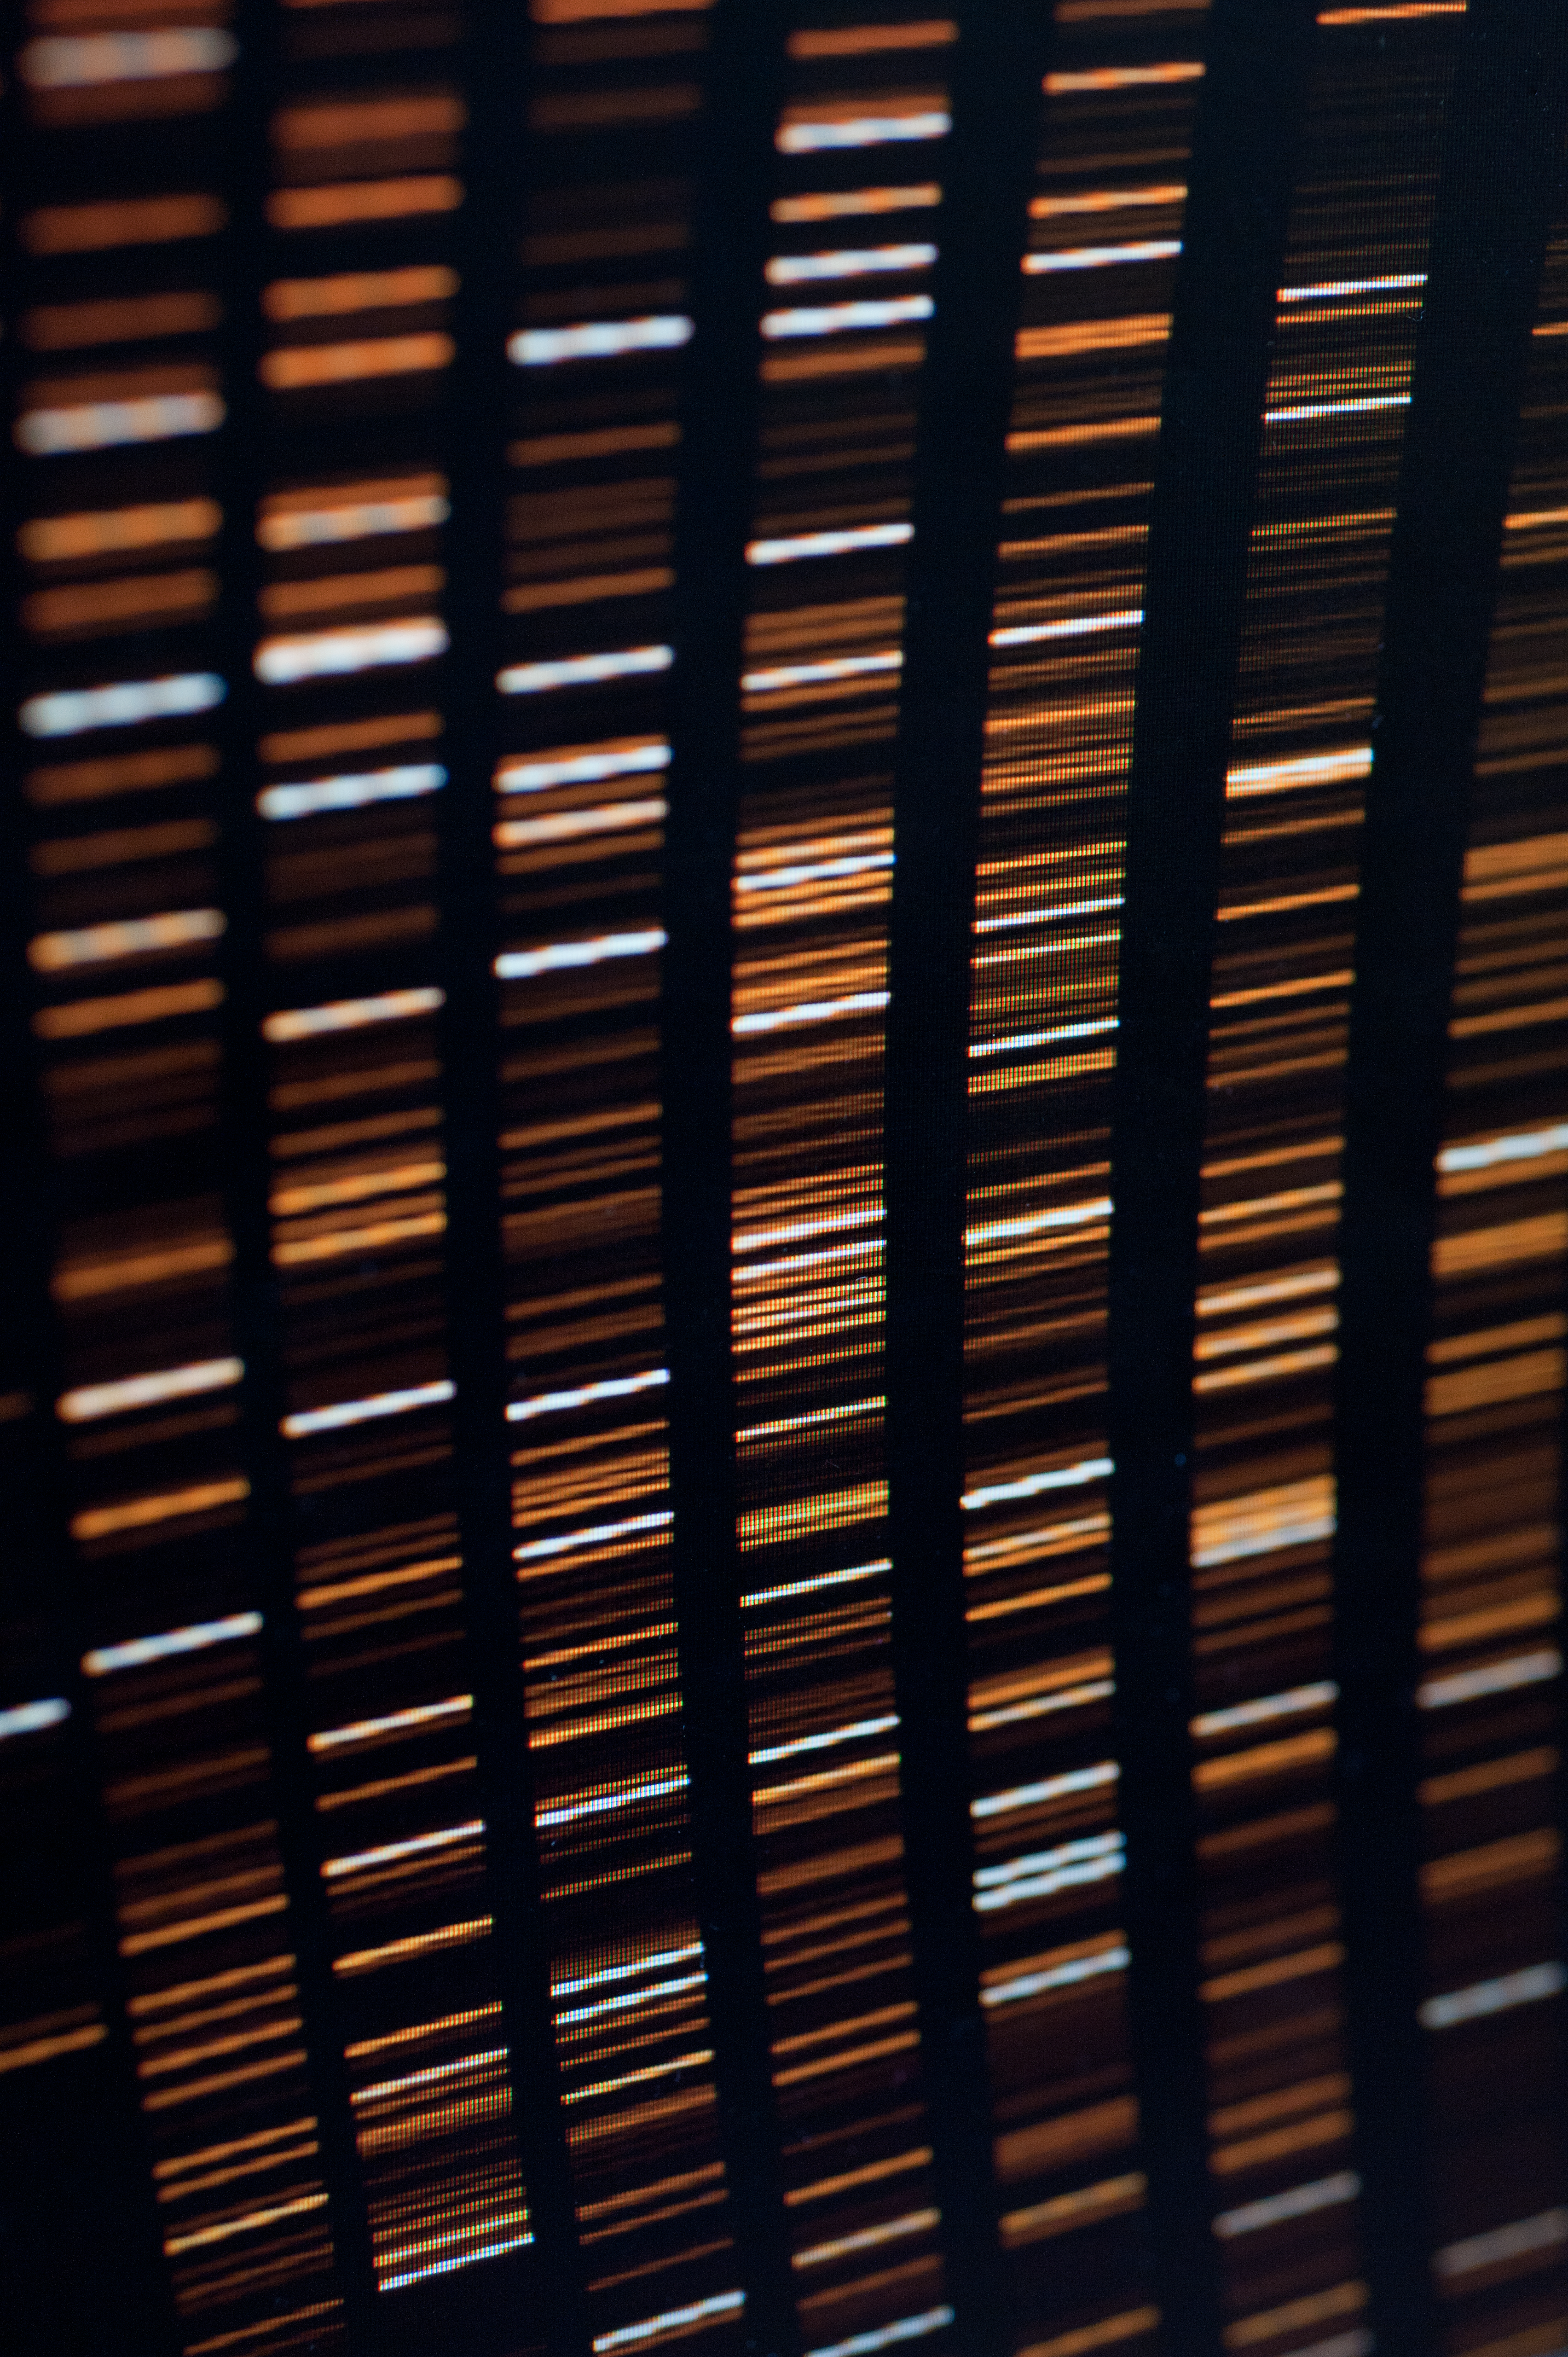

CCD calibrations

VLT Control Room. X-Shooter screen during day time calibrations.

Credit: ESO/Max Alexander